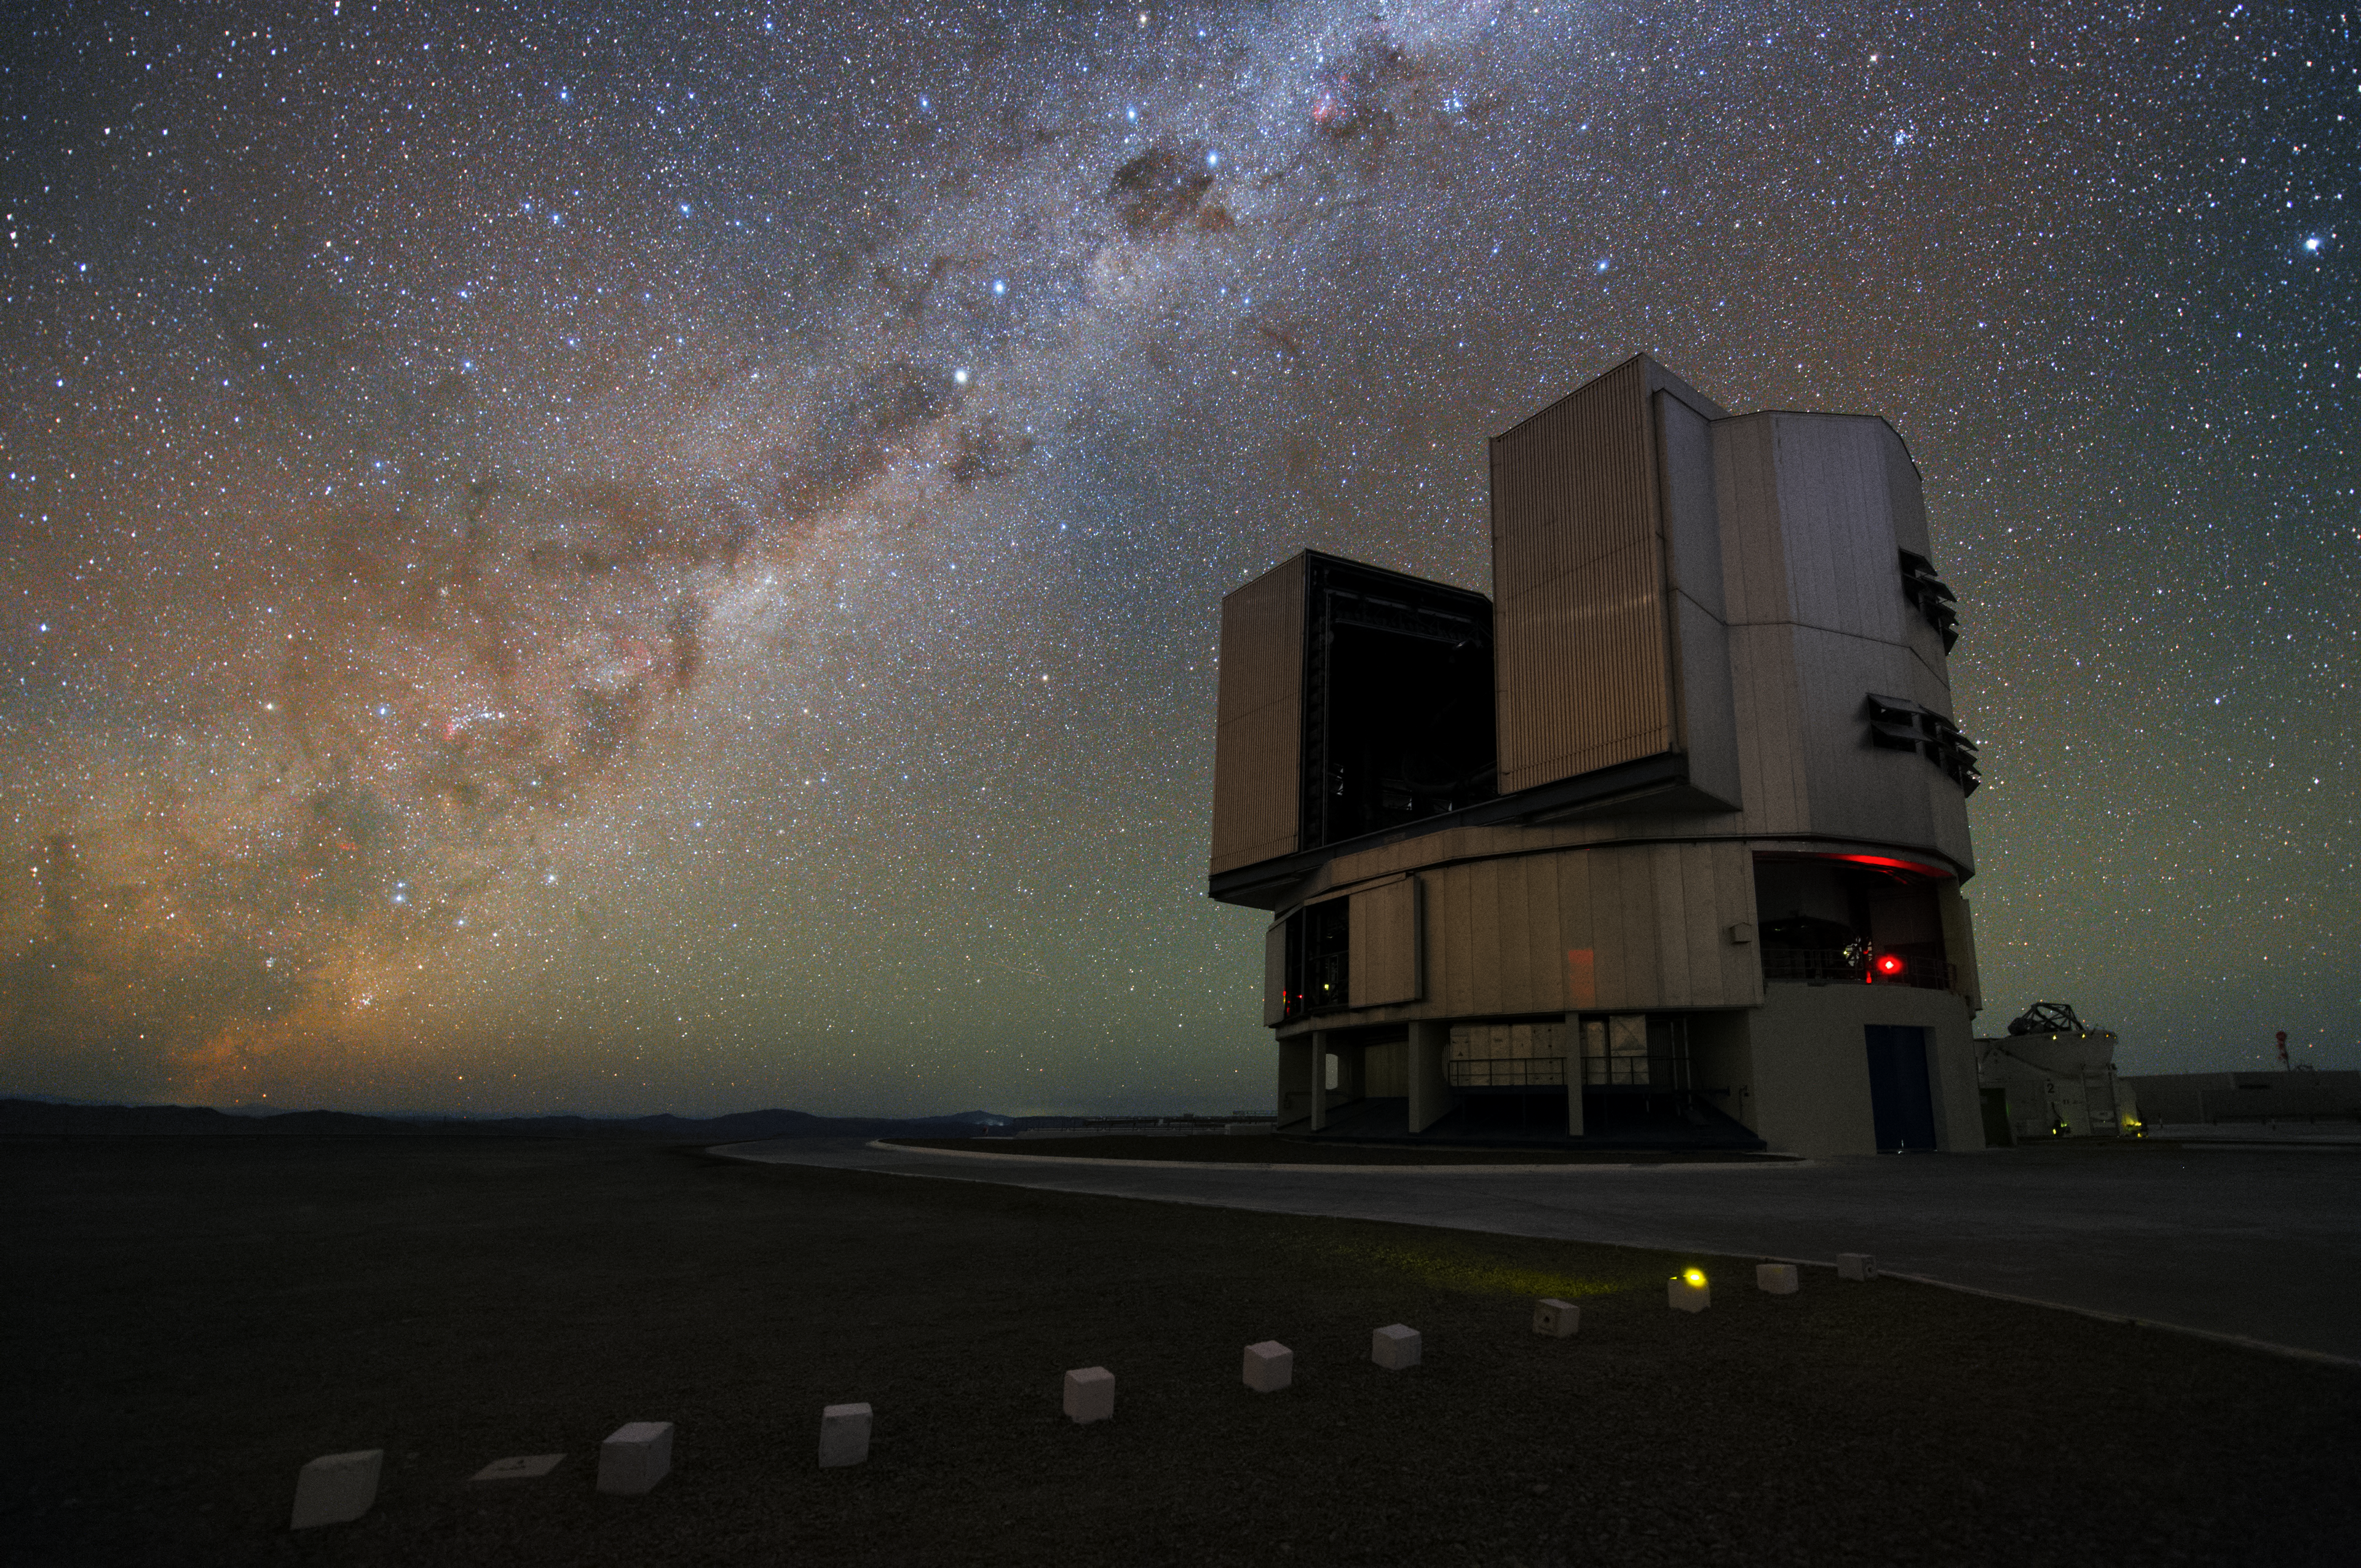

Milky Way illuminating the VLT platform

One of the Unit Telescopes with the Milky Way illuminating the VLT platform. One of the Auxiliary Telescopes can be seen to its right. Taken during the ESO Ultra HD Expedition.

Credit: Y. Beletsky (LCO)/ESO